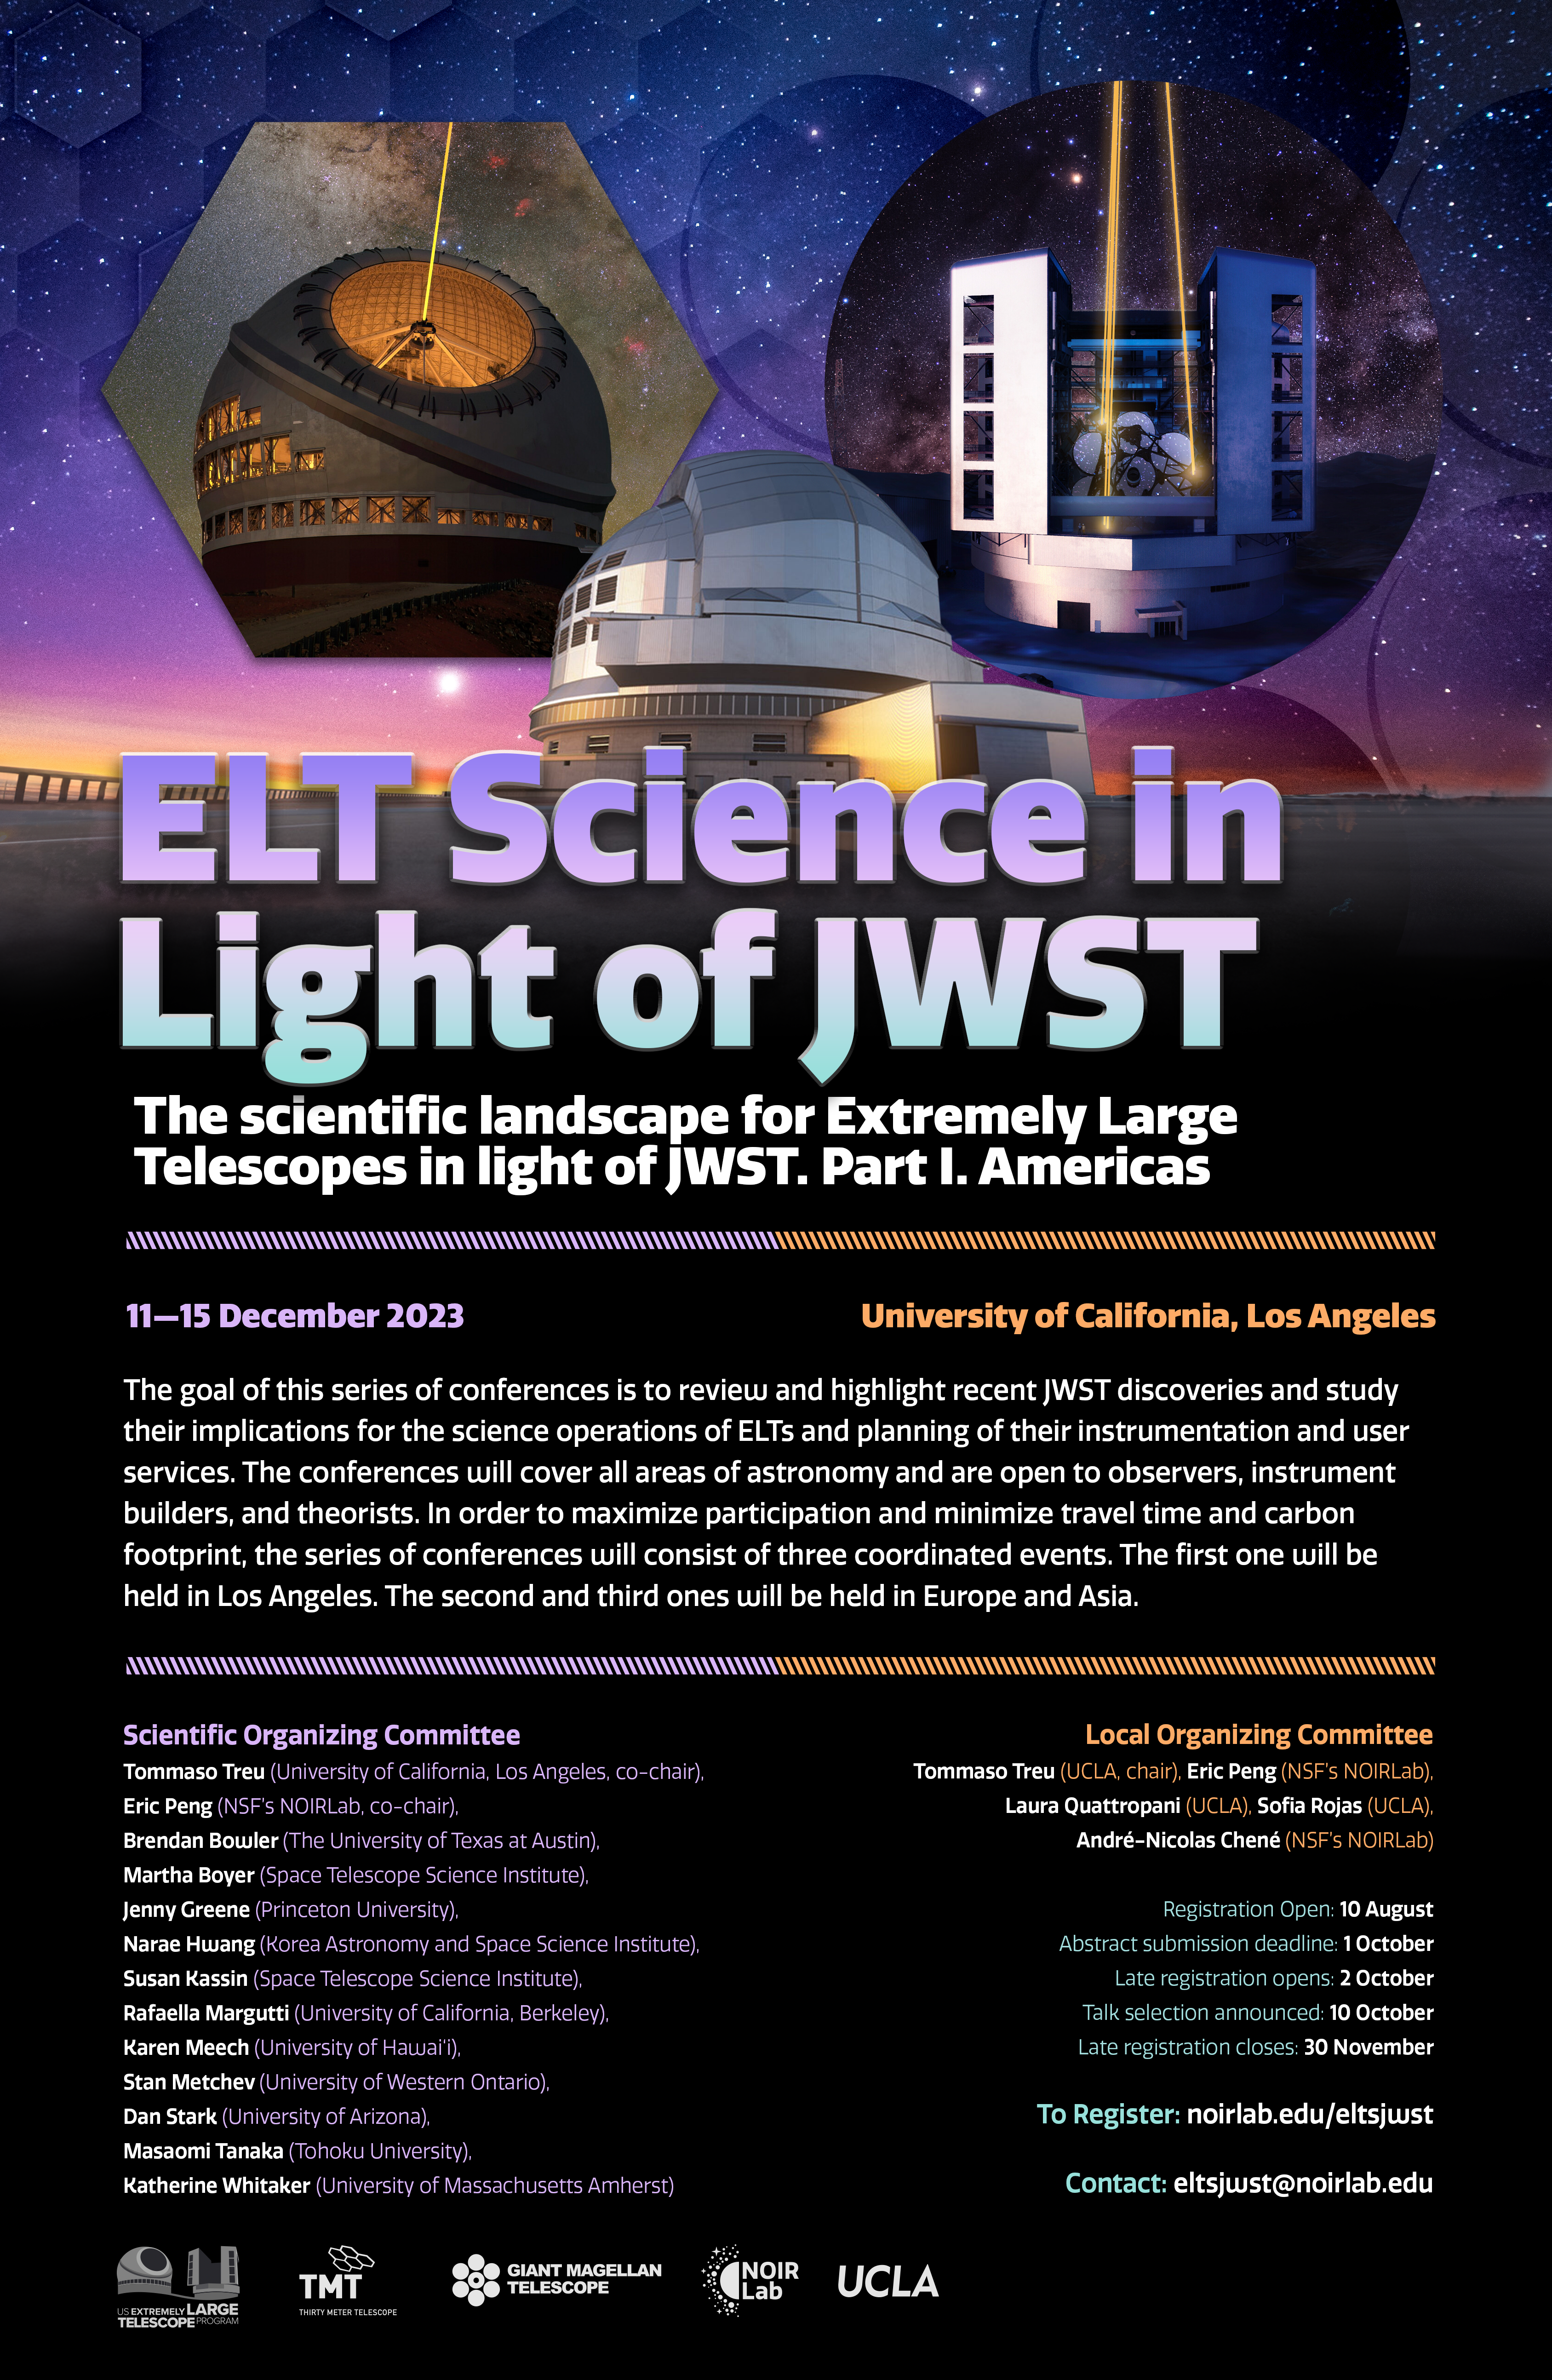

ELT Science in Light of JWST

ELT Science in Light of JWST is a conference series aiming to review and highlight recent JWST discoveries and study their implications for the science operations of ELTs and planning of their instrumentation and user services. It will address various topics such as fundamental physics and cosmology, high-redshift galaxies, galaxy formation and the intergalactic medium, supermassive black holes, the Milky Way and nearby galaxies, stars, time domain, exoplanets, Solar System, and instrumentation.

Credit: NOIRLab/NSF/AURA